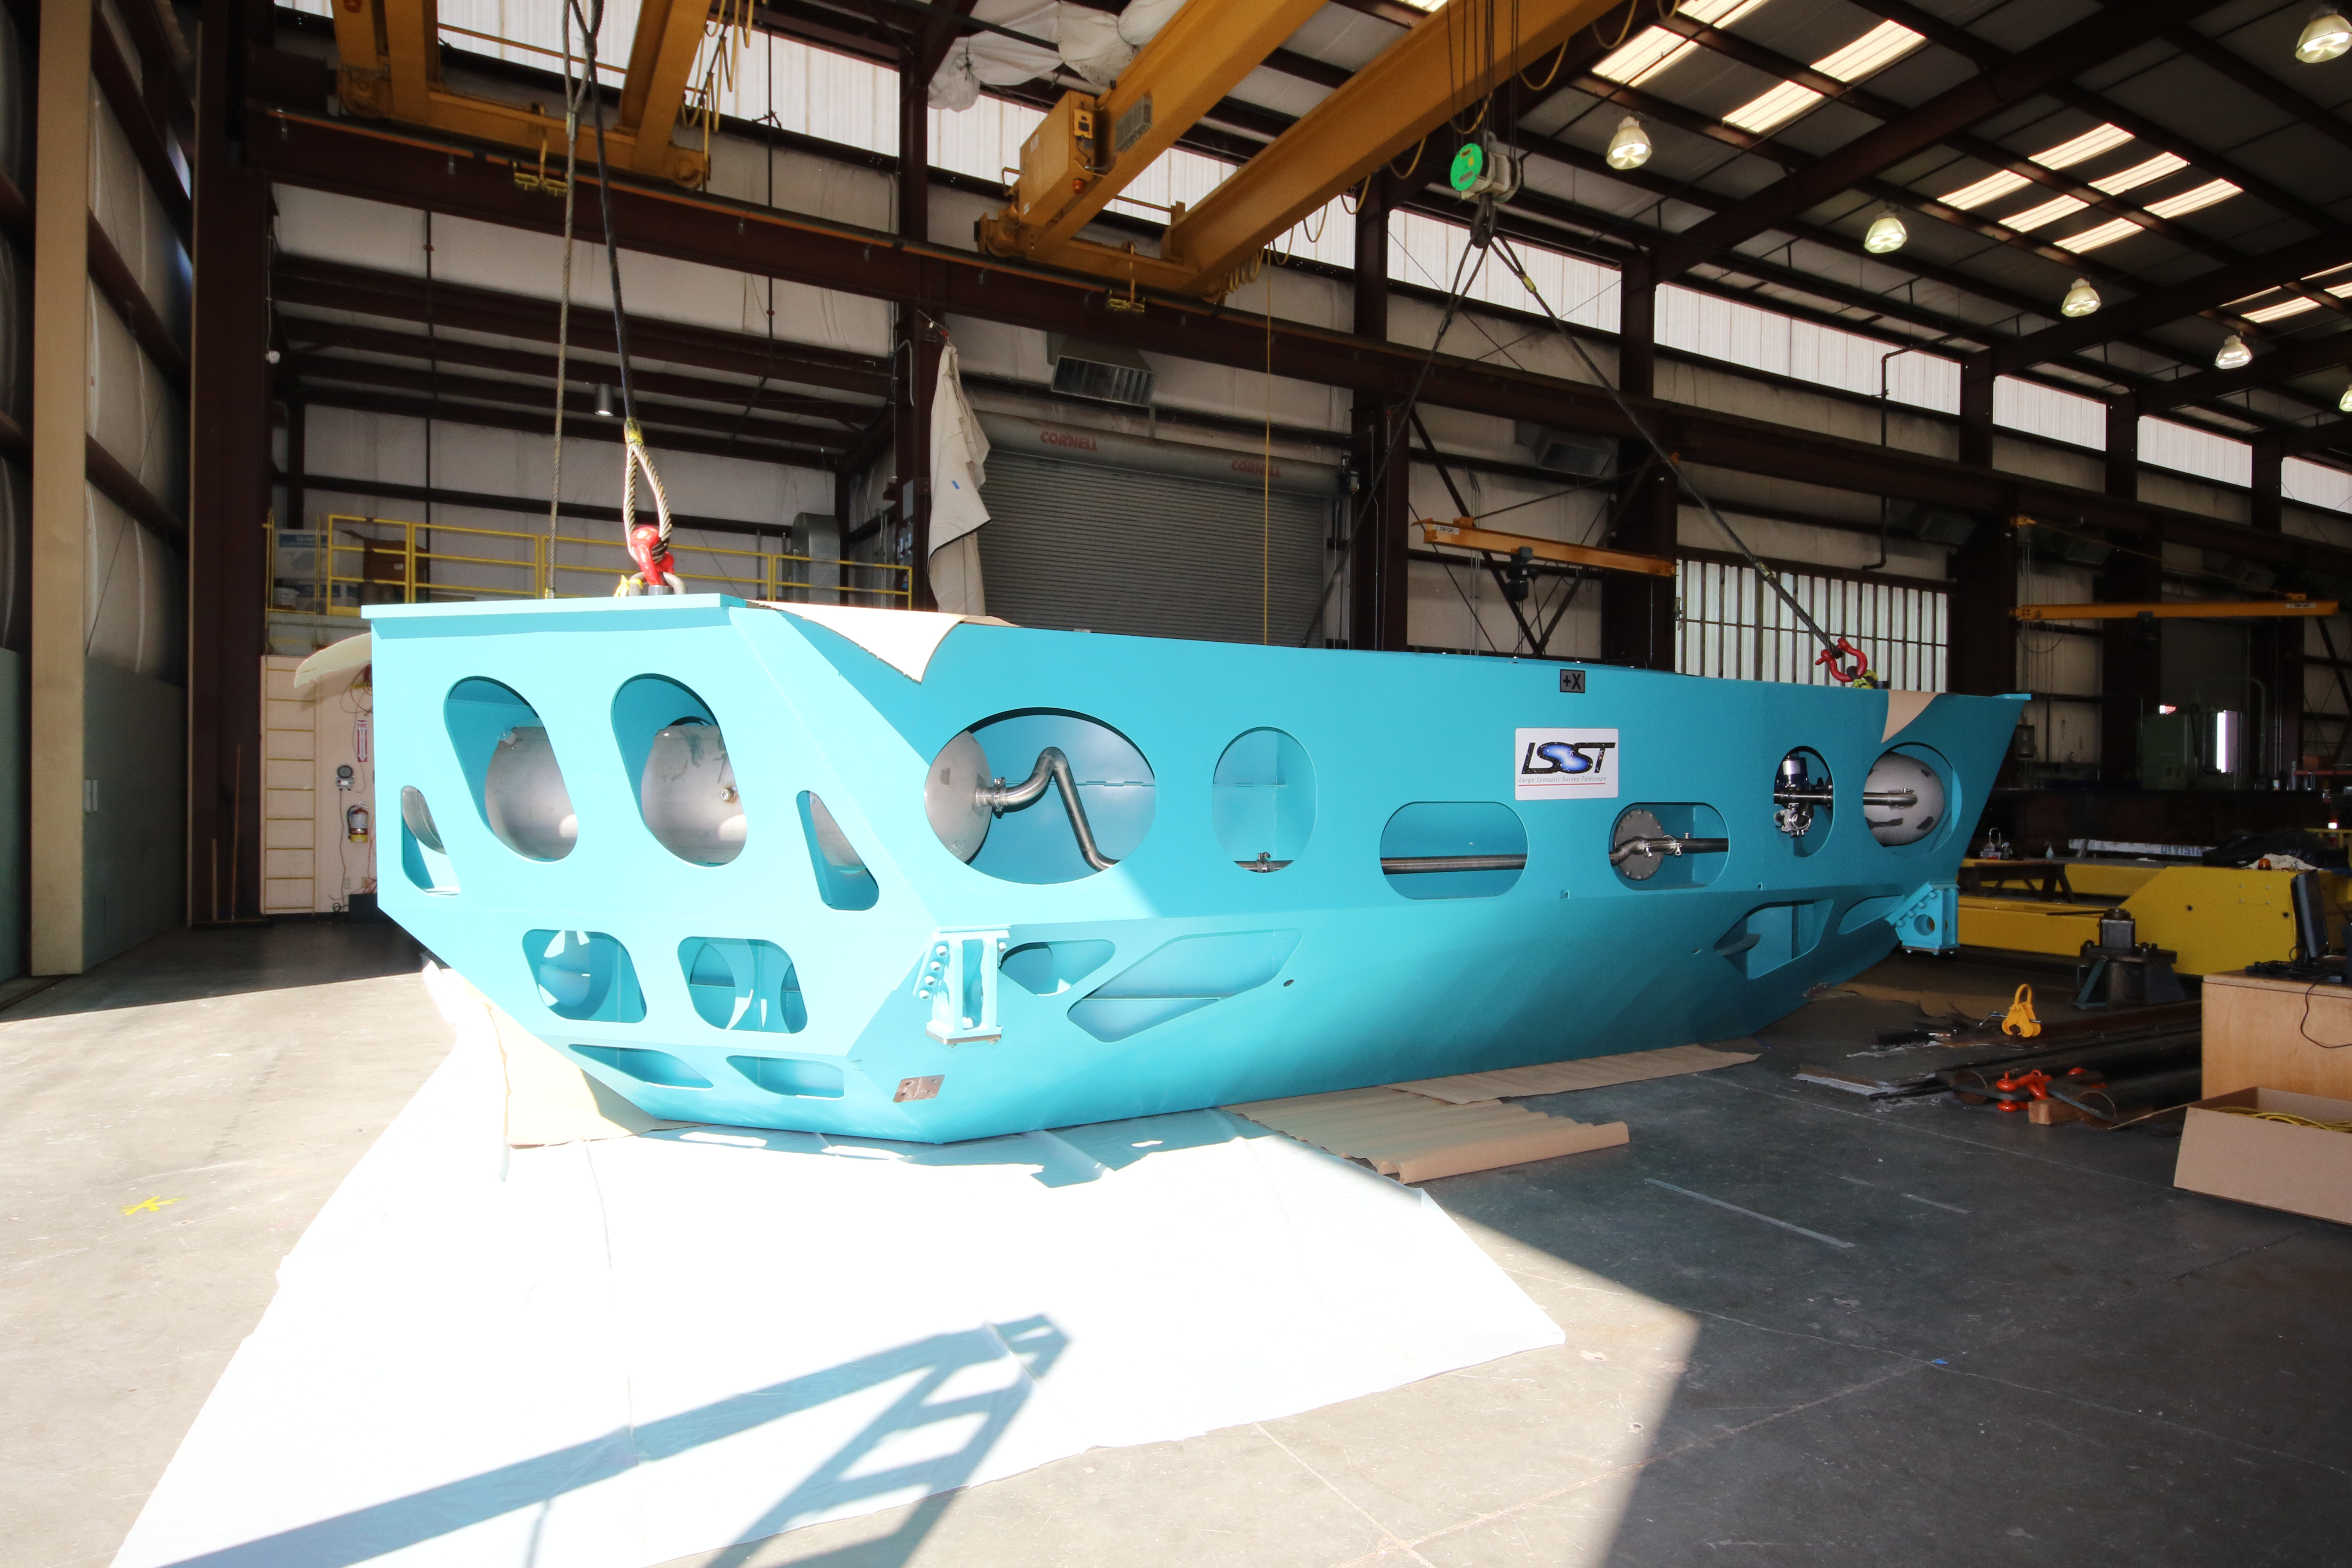

M1M3 Cell Loaded for Move

The Primary/Tertiary Mirror (M1M3) Cell Assembly is loaded onto a truck at CAID Industries on October 9, 2018, in preparation for its move to the Richard F Caris Mirror Lab.

Credit: Rubin Observatory/NSF/AURA